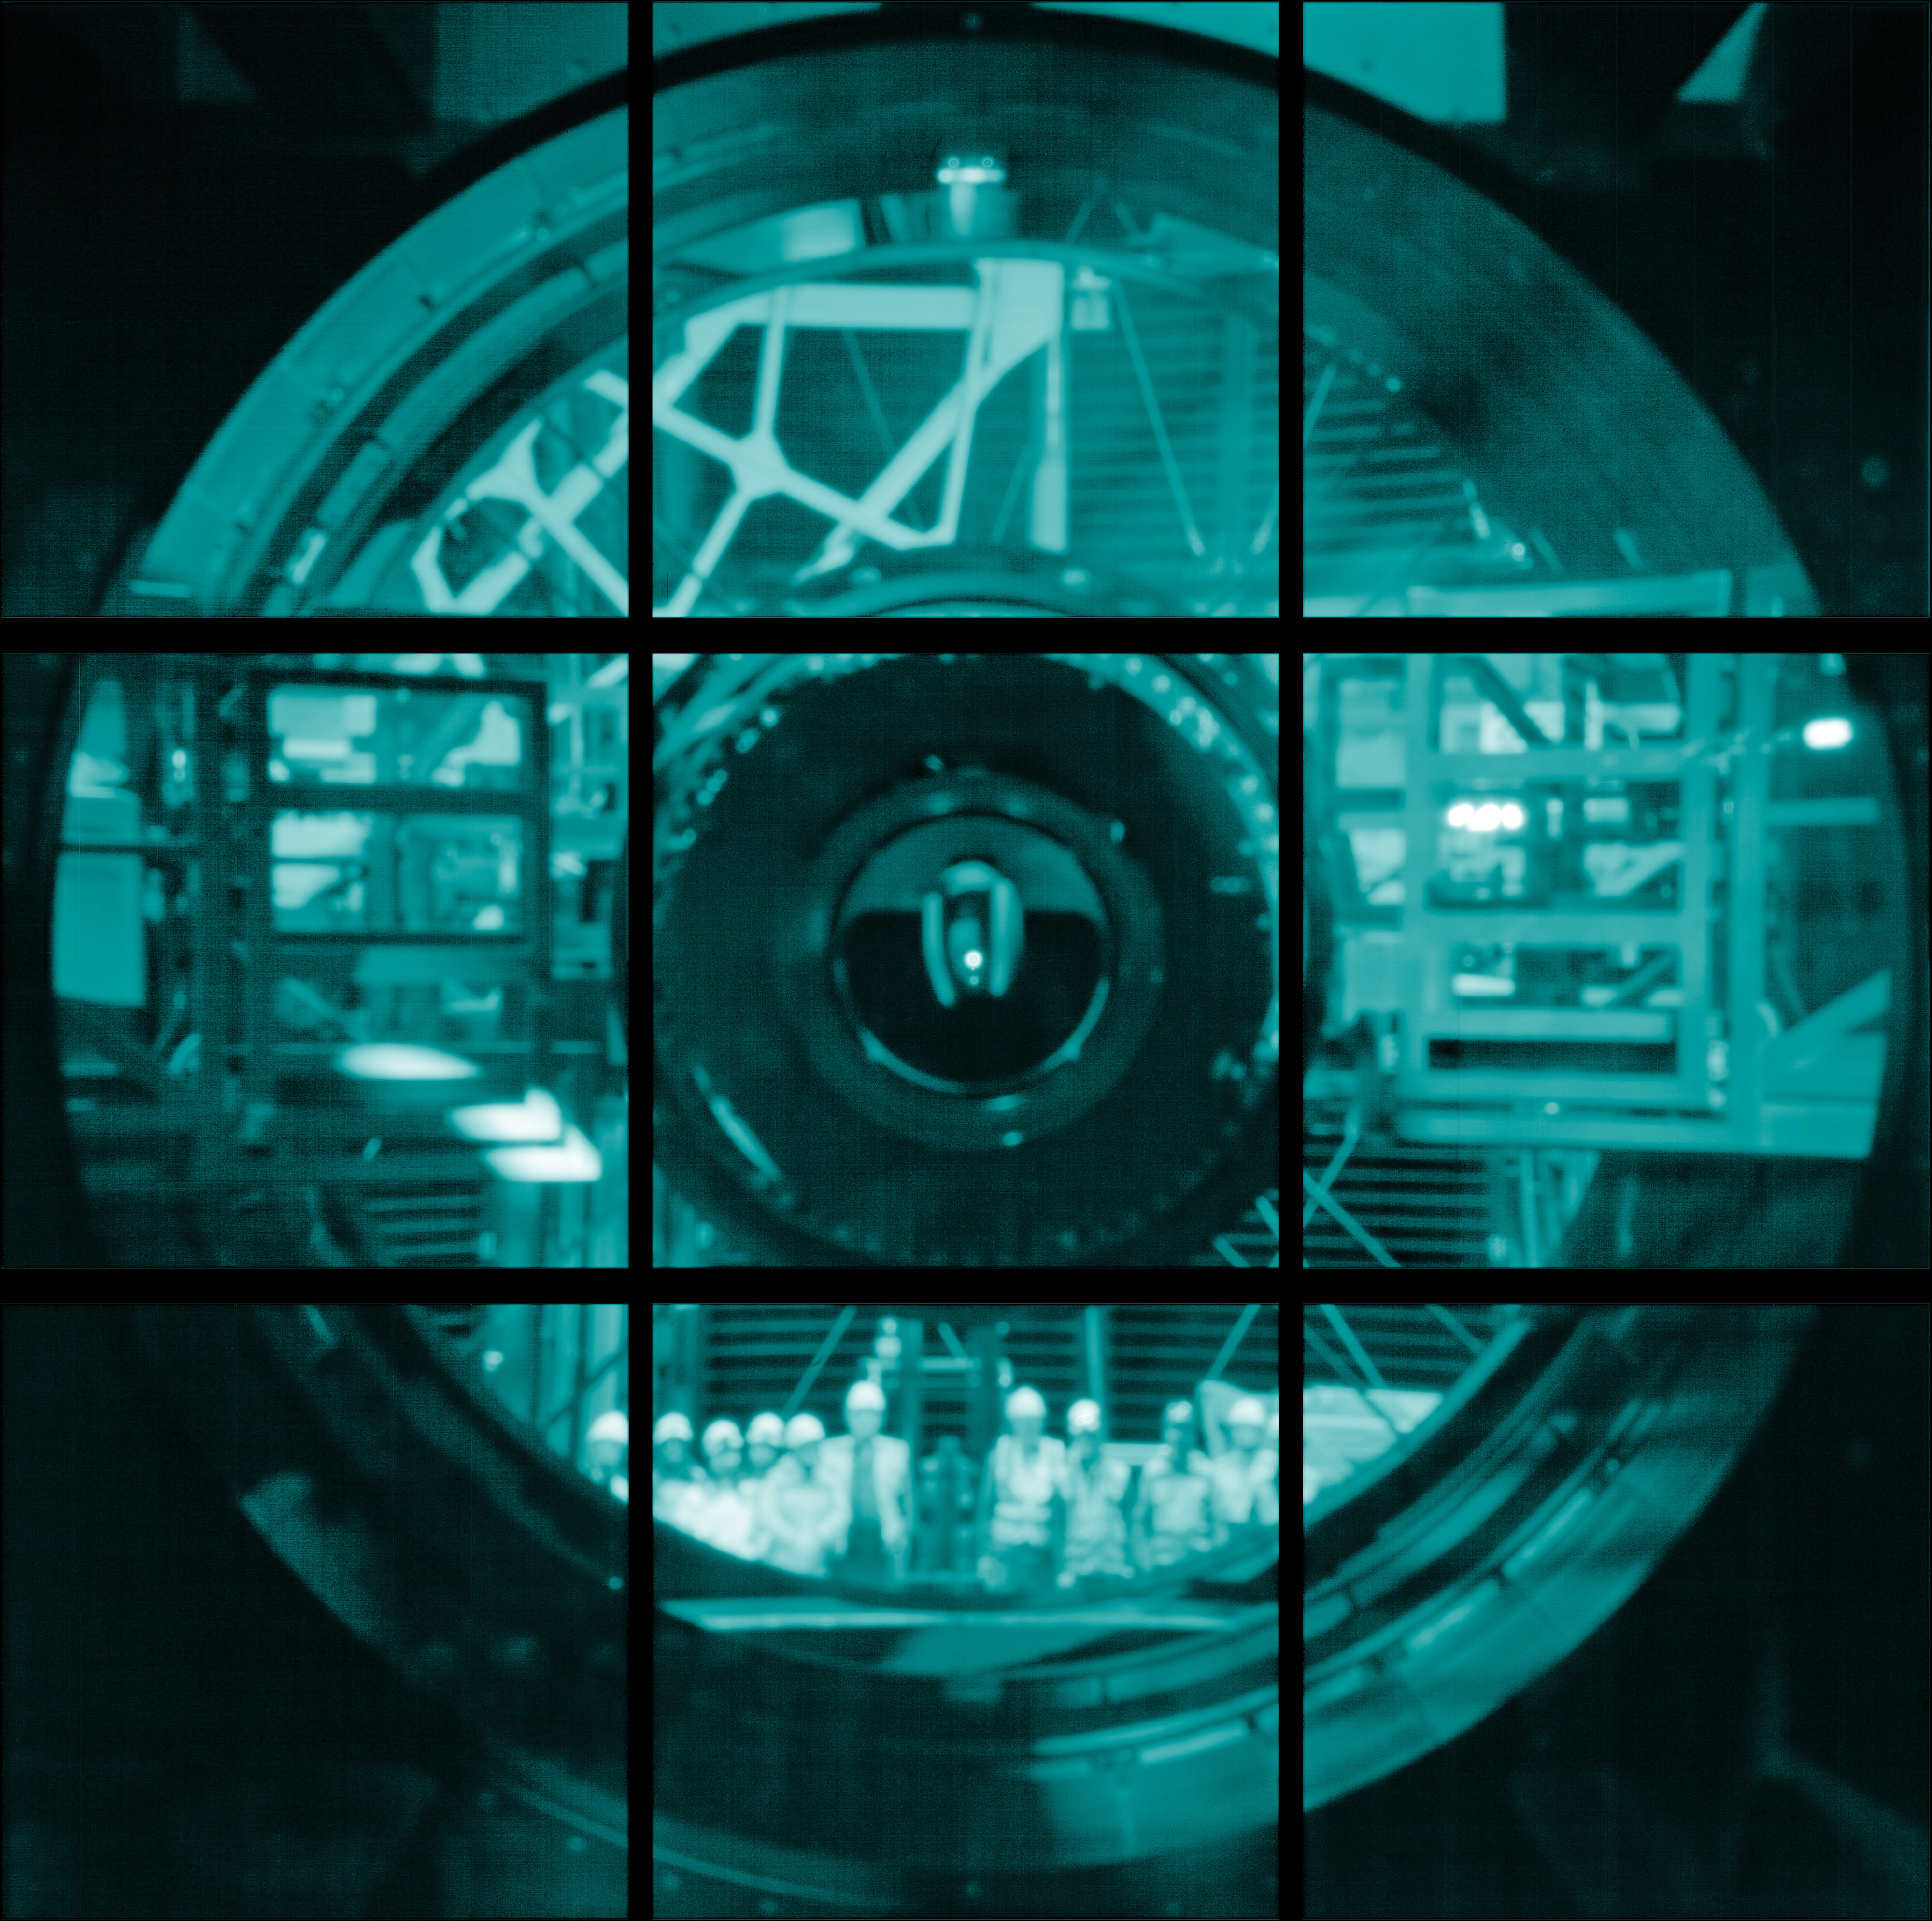

Group Photo with Rubin Commissioning Camera

In one of the early images taken with Rubin's 144-megapixel test camera, Rubin staff gathered for a group photo inside the observatory dome, with the Simonyi Survey Telescope pointed at the horizon. This 'pinhole' image was created using the camera's sensors but without using lenses or mirrors to focus light. Instead of forming a detailed, zoomed-in picture, this technique gives a soft, unfocused image. The visible grid pattern of the camera's sensor array overlays the image.

Credit: RubinObs/NOIRLab/SLAC/NSF/DOE/AURA